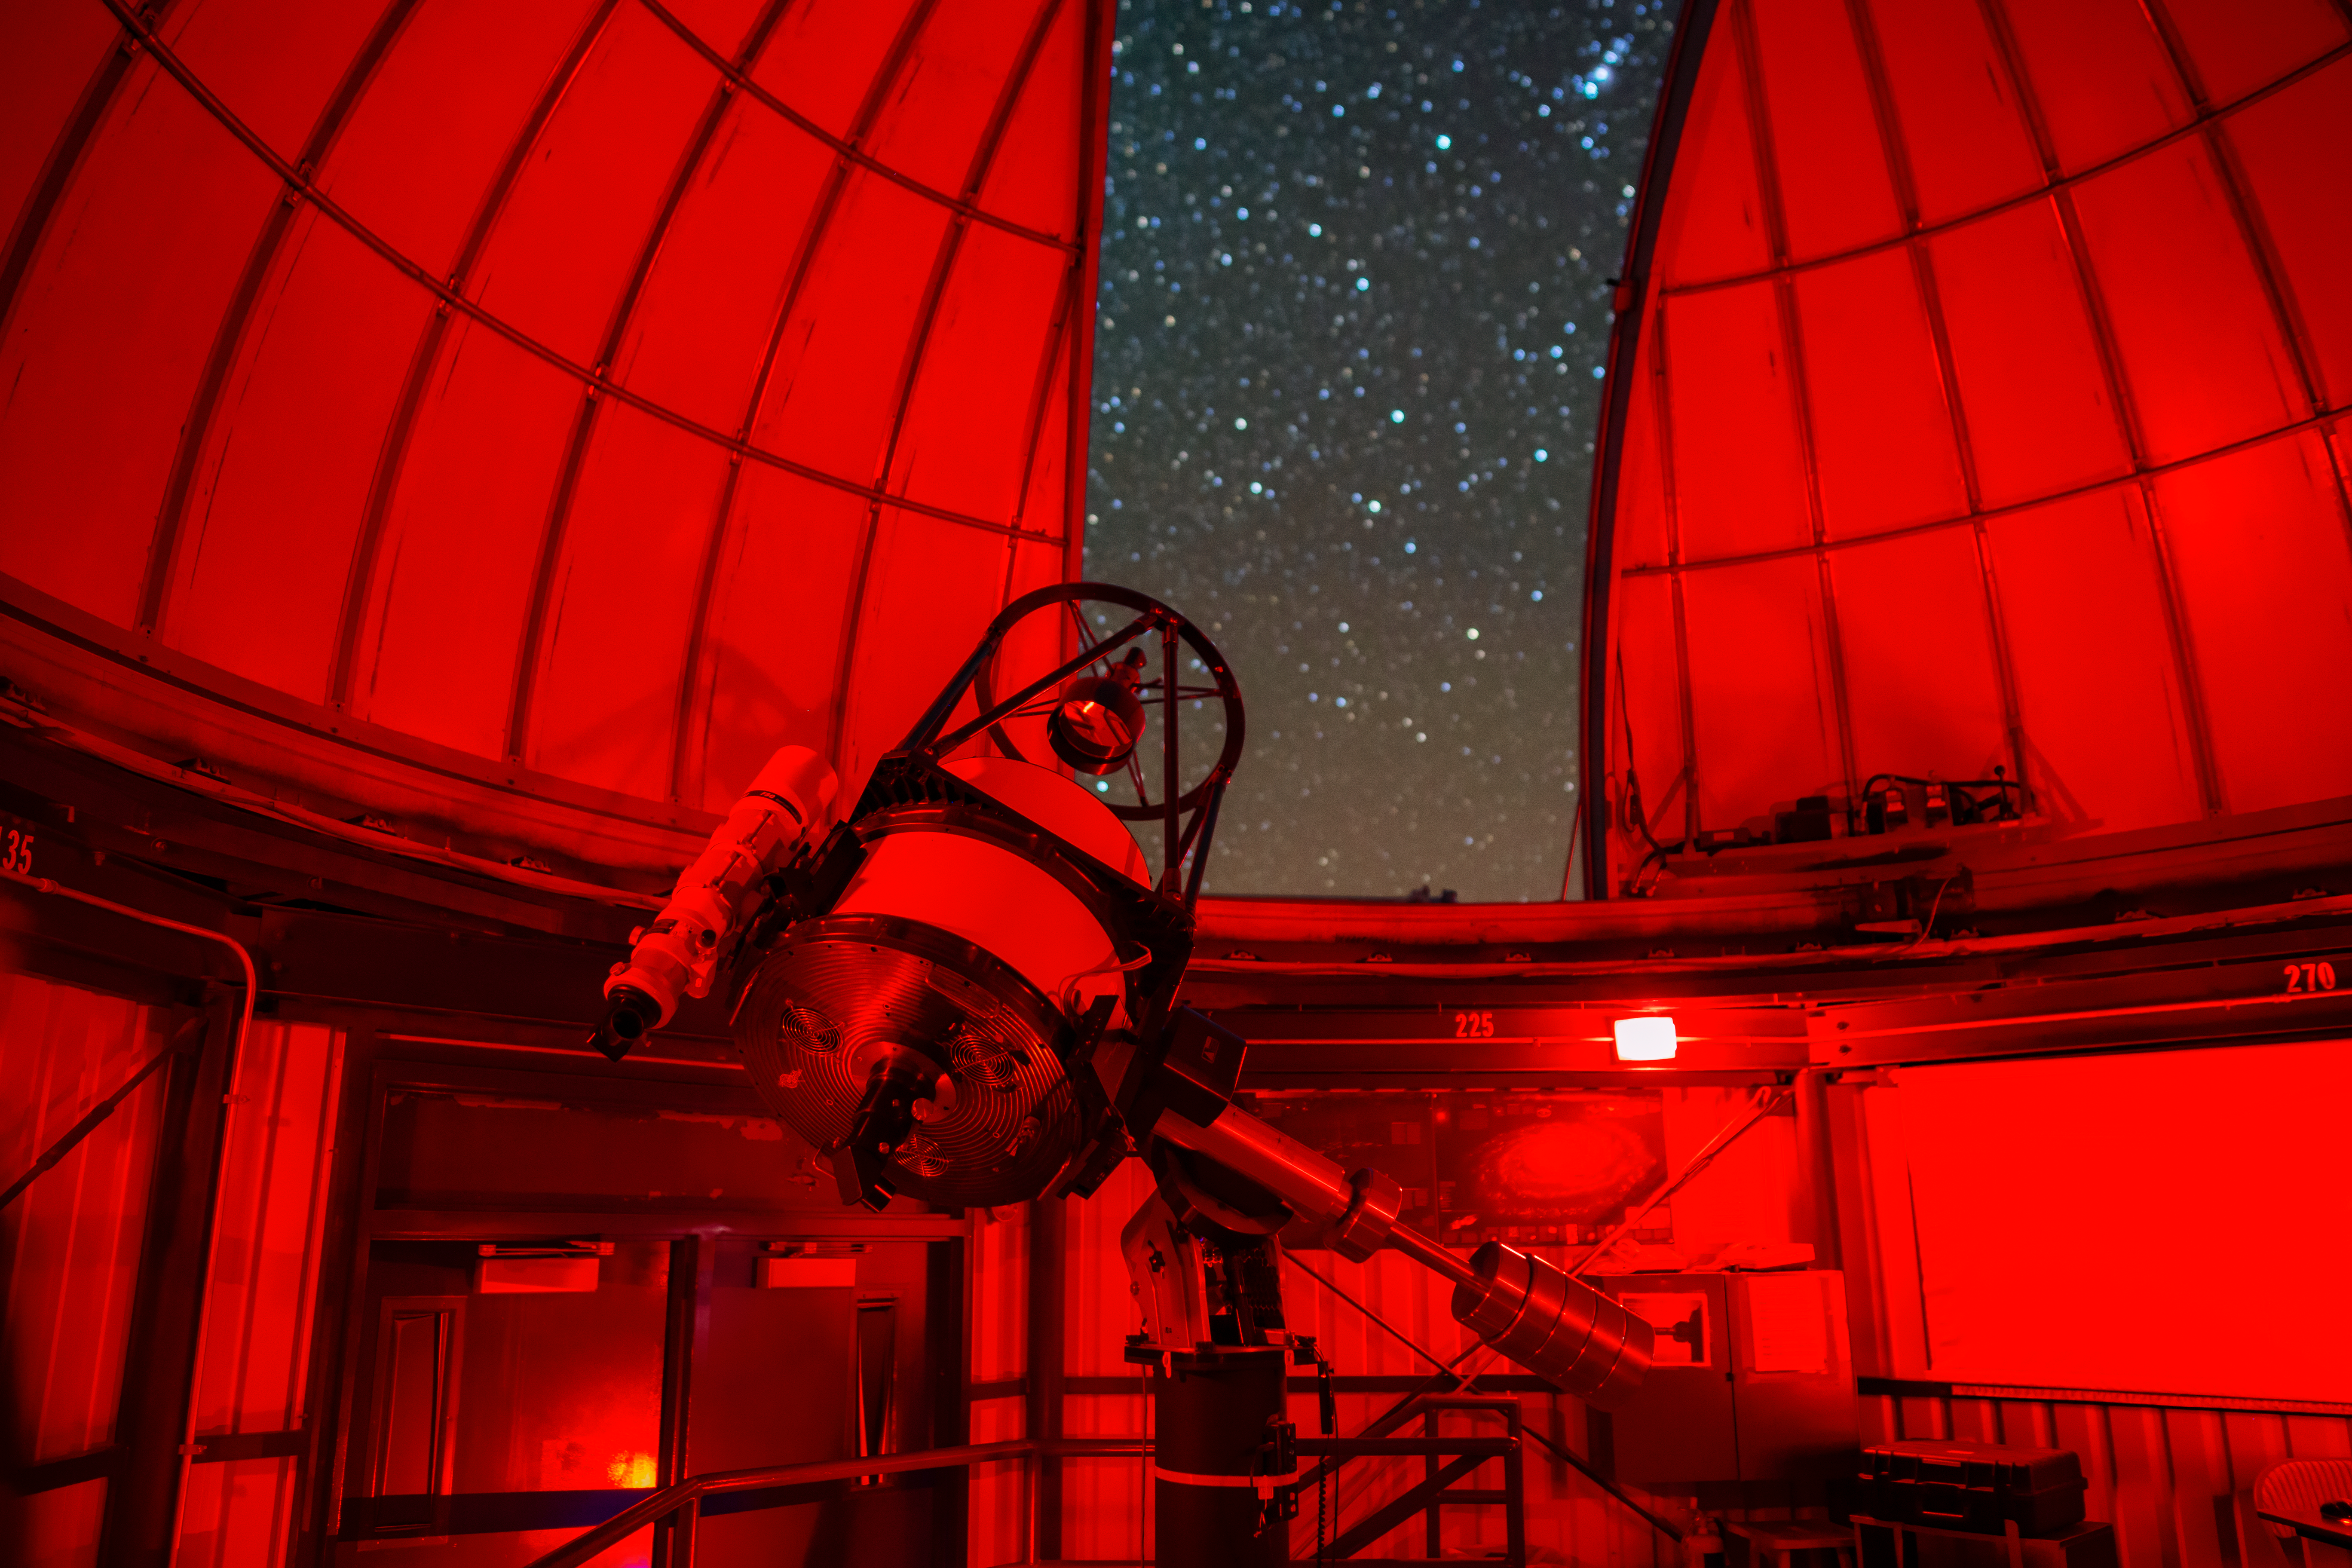

Kitt Peak Visitor Center 0.6-meter Telescope Interior

The interior of the Kitt Peak Visitor Center 0.6-meter Shreve Telescope dome when it held the 0.5-meter Telescope at Kitt Peak National Observatory (KPNO), a Program of NSF NOIRLab.

Credit: KPNO/NOIRLab/NSF/AURA/T. Matsopoulos